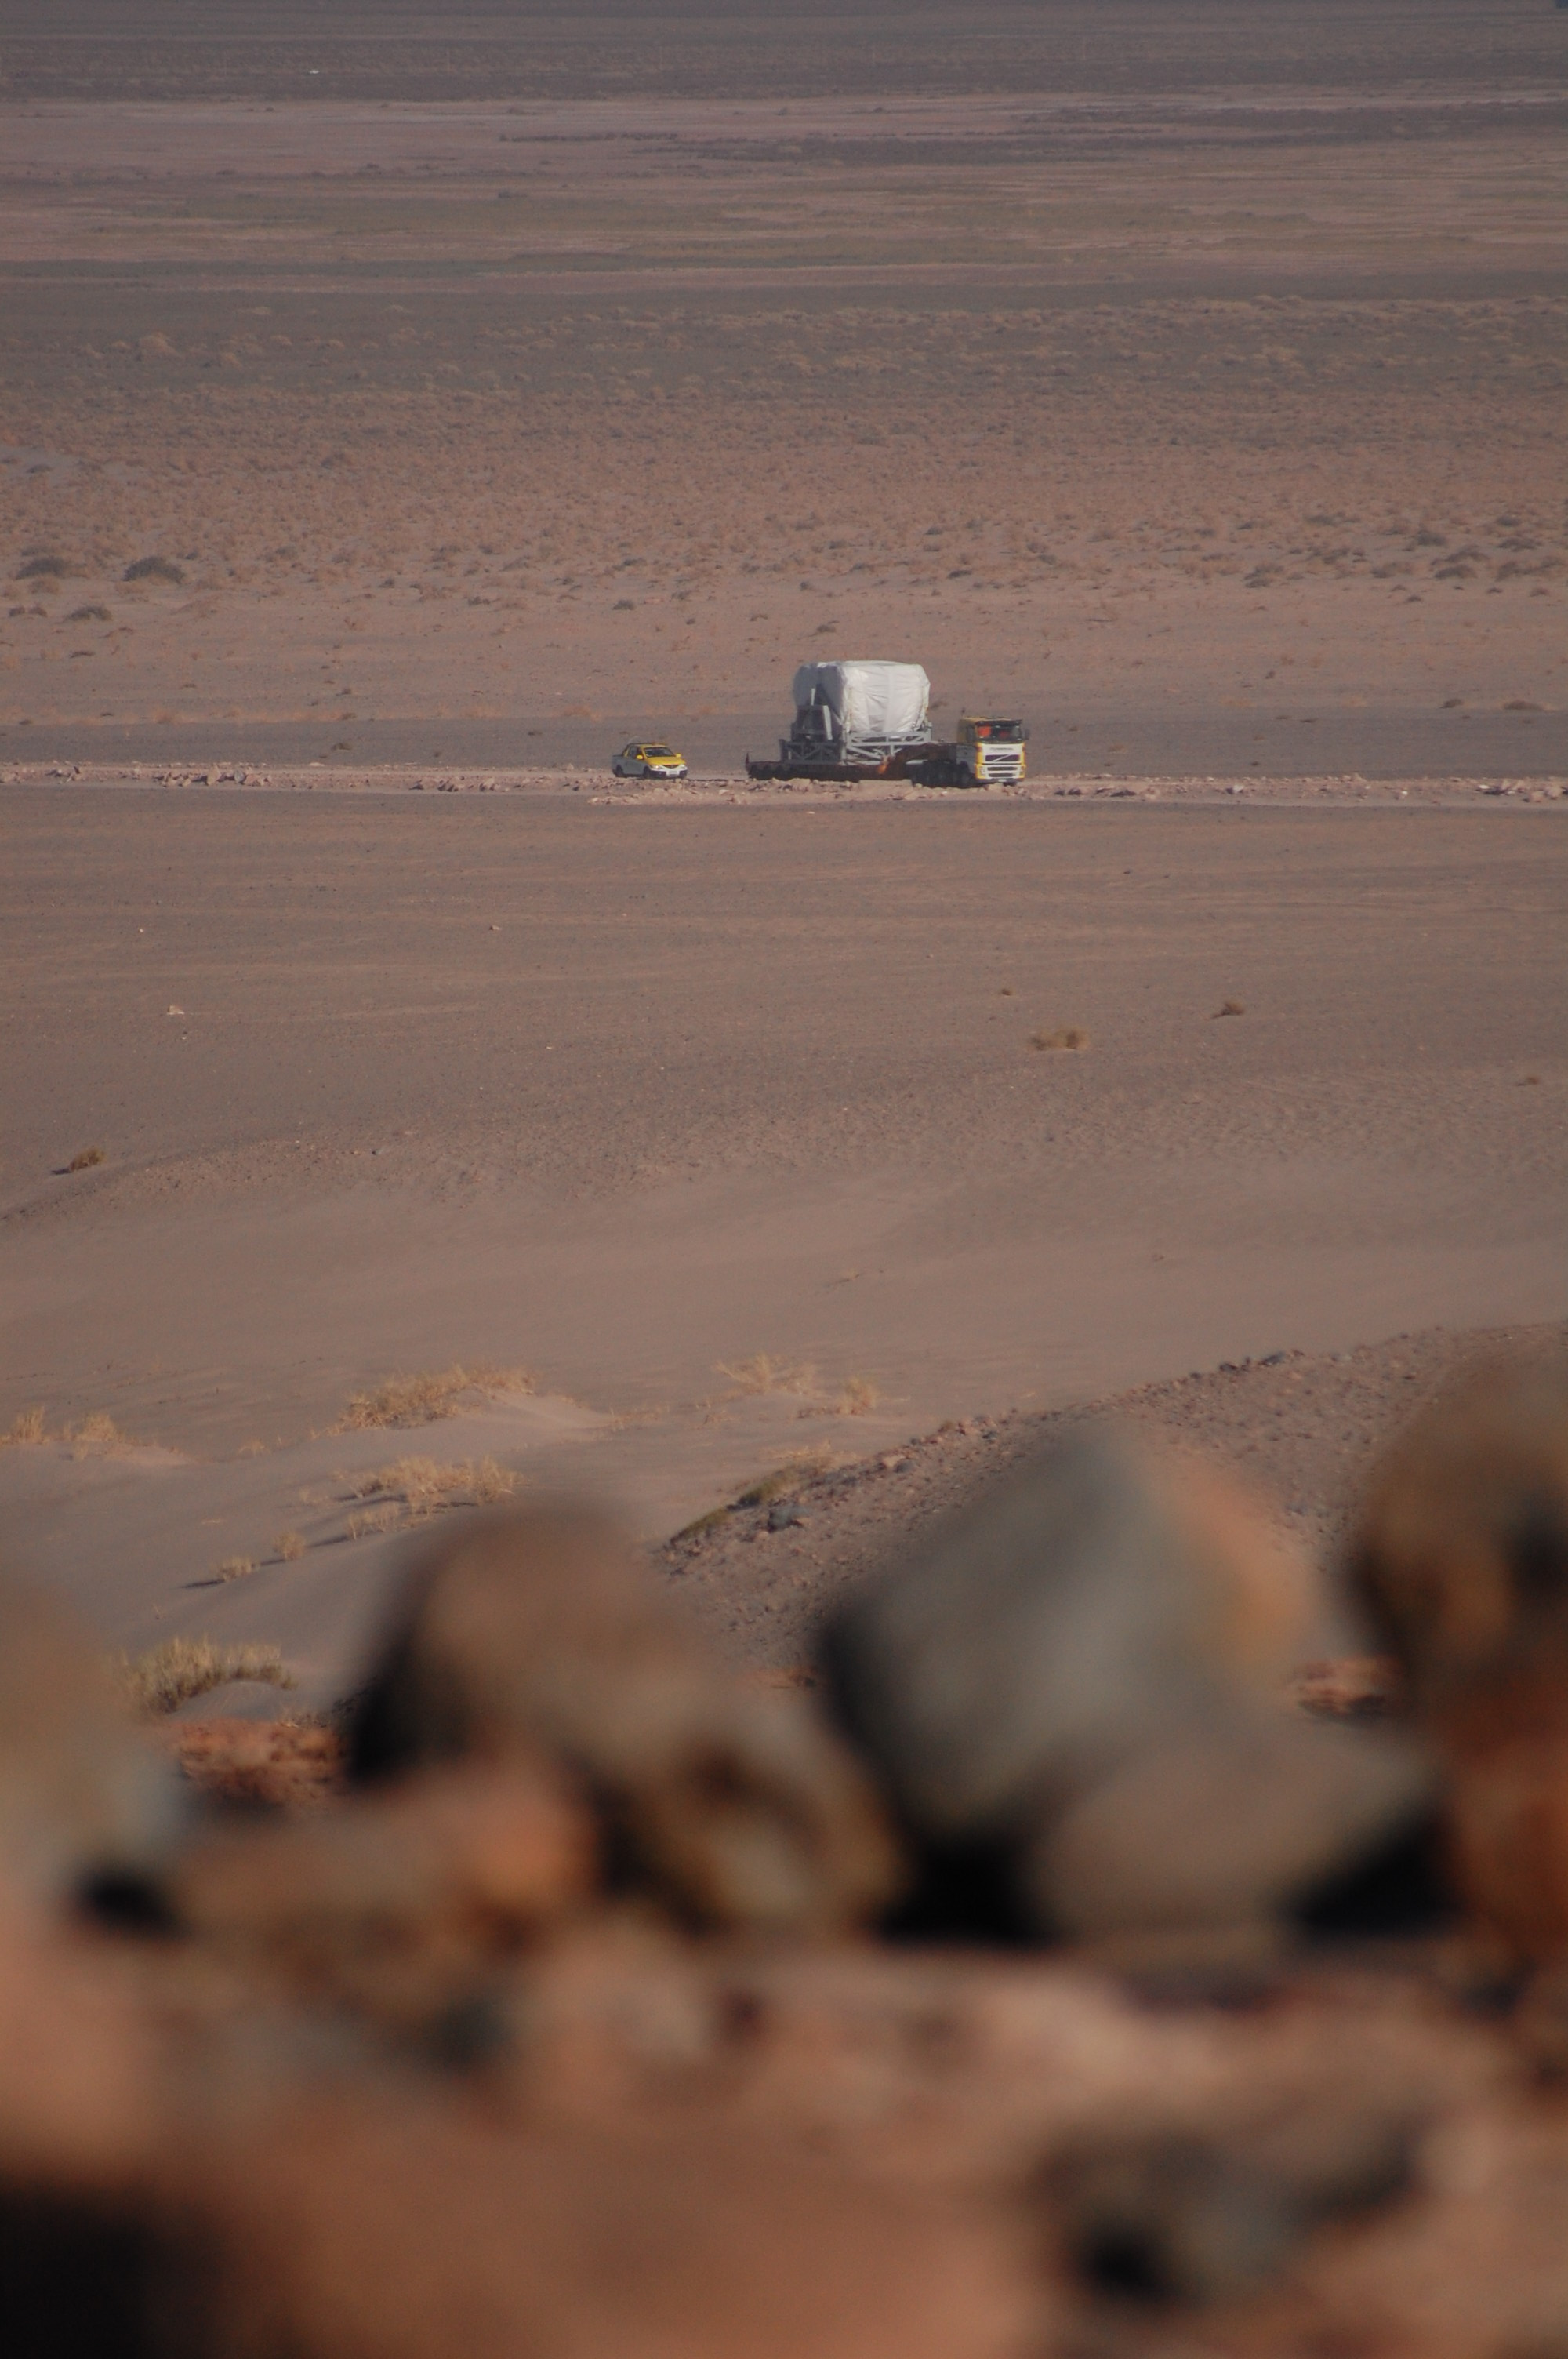

Arrival of American antenna

Arrival of American antenna (VERTEX).

Credit: ALMA (ESO/NAOJ/NRAO)